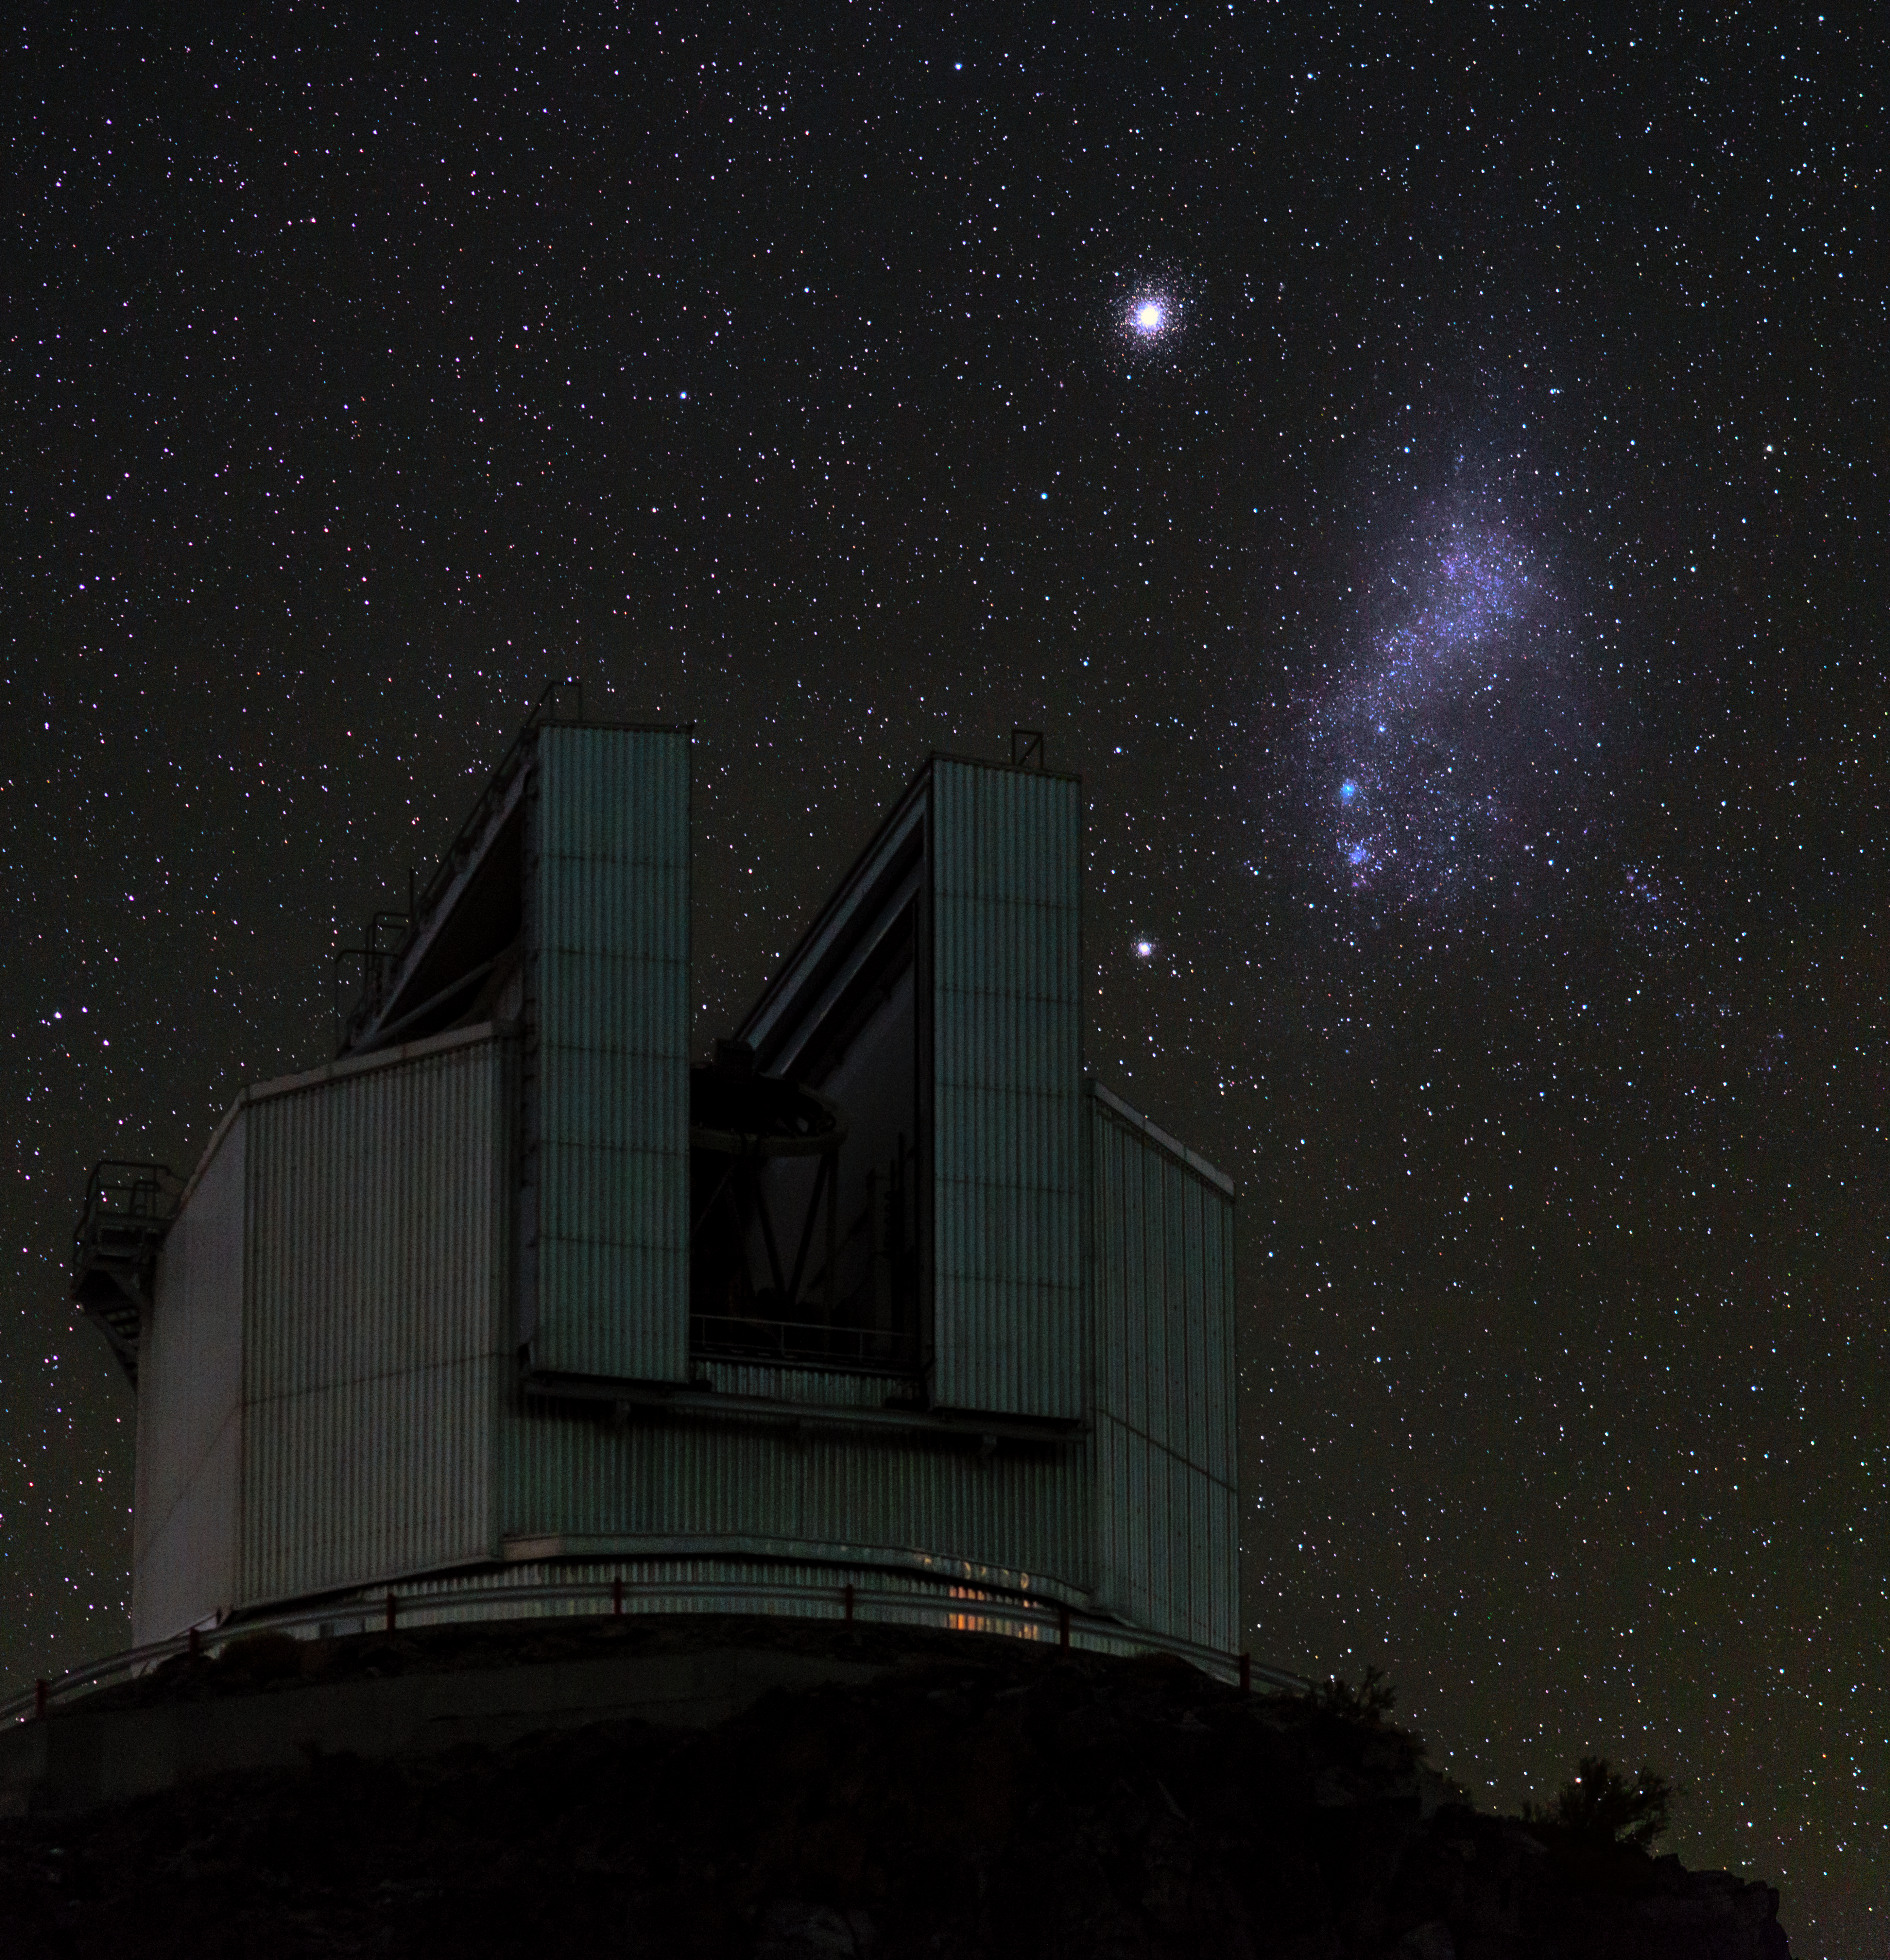

Cosmic wonder over the NTT

ESO's 3.58-metre New Technology Telescope (NTT) with the Small Magellanic Cloud to the right. Taken during the ESO Ultra HD Expedition.

Credit: ESO/B. Tafreshi (twanight.org)